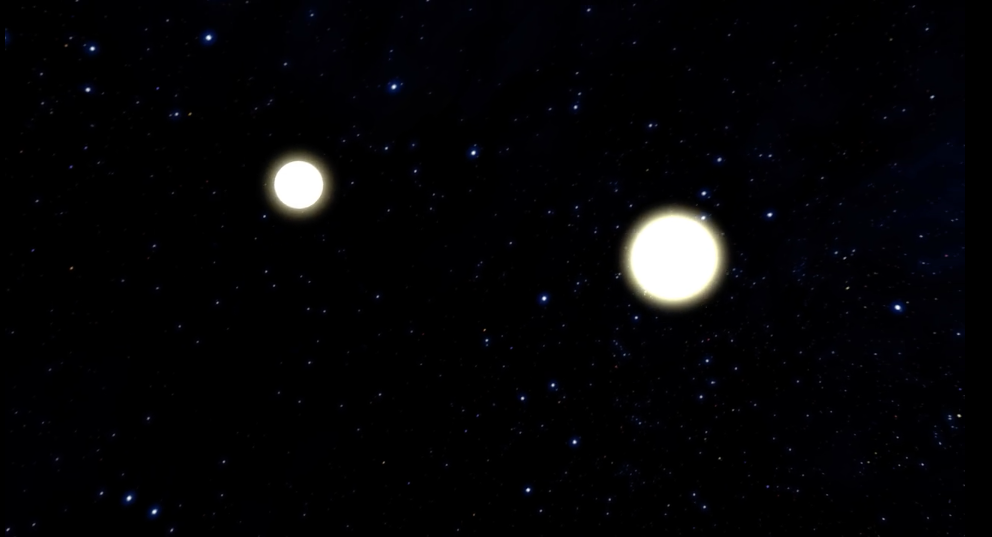

Animation of Neutron Star Merger and Aftermath

Animation of the merger of two neutron stars. As the two bodies draw closer together, they circle each other hundreds of times each second until they eventually collide, producing a tremendous explosion and an expanding shell of debris. This detonation also produces gravitational waves, which travel outward at the speed of light. The collision also may create a black hole at the center. Following the explosion, high-power jets of particles traveling nearly the speed of light quickly encounter the expanding debris, forming a cocoon of high velocity material, and then travel into interstellar space where they excite the dust and gas between the stars, producing an enduring radio “glow” that astronomers can study from Earth.

Credit: NRAO/AUI/NSF